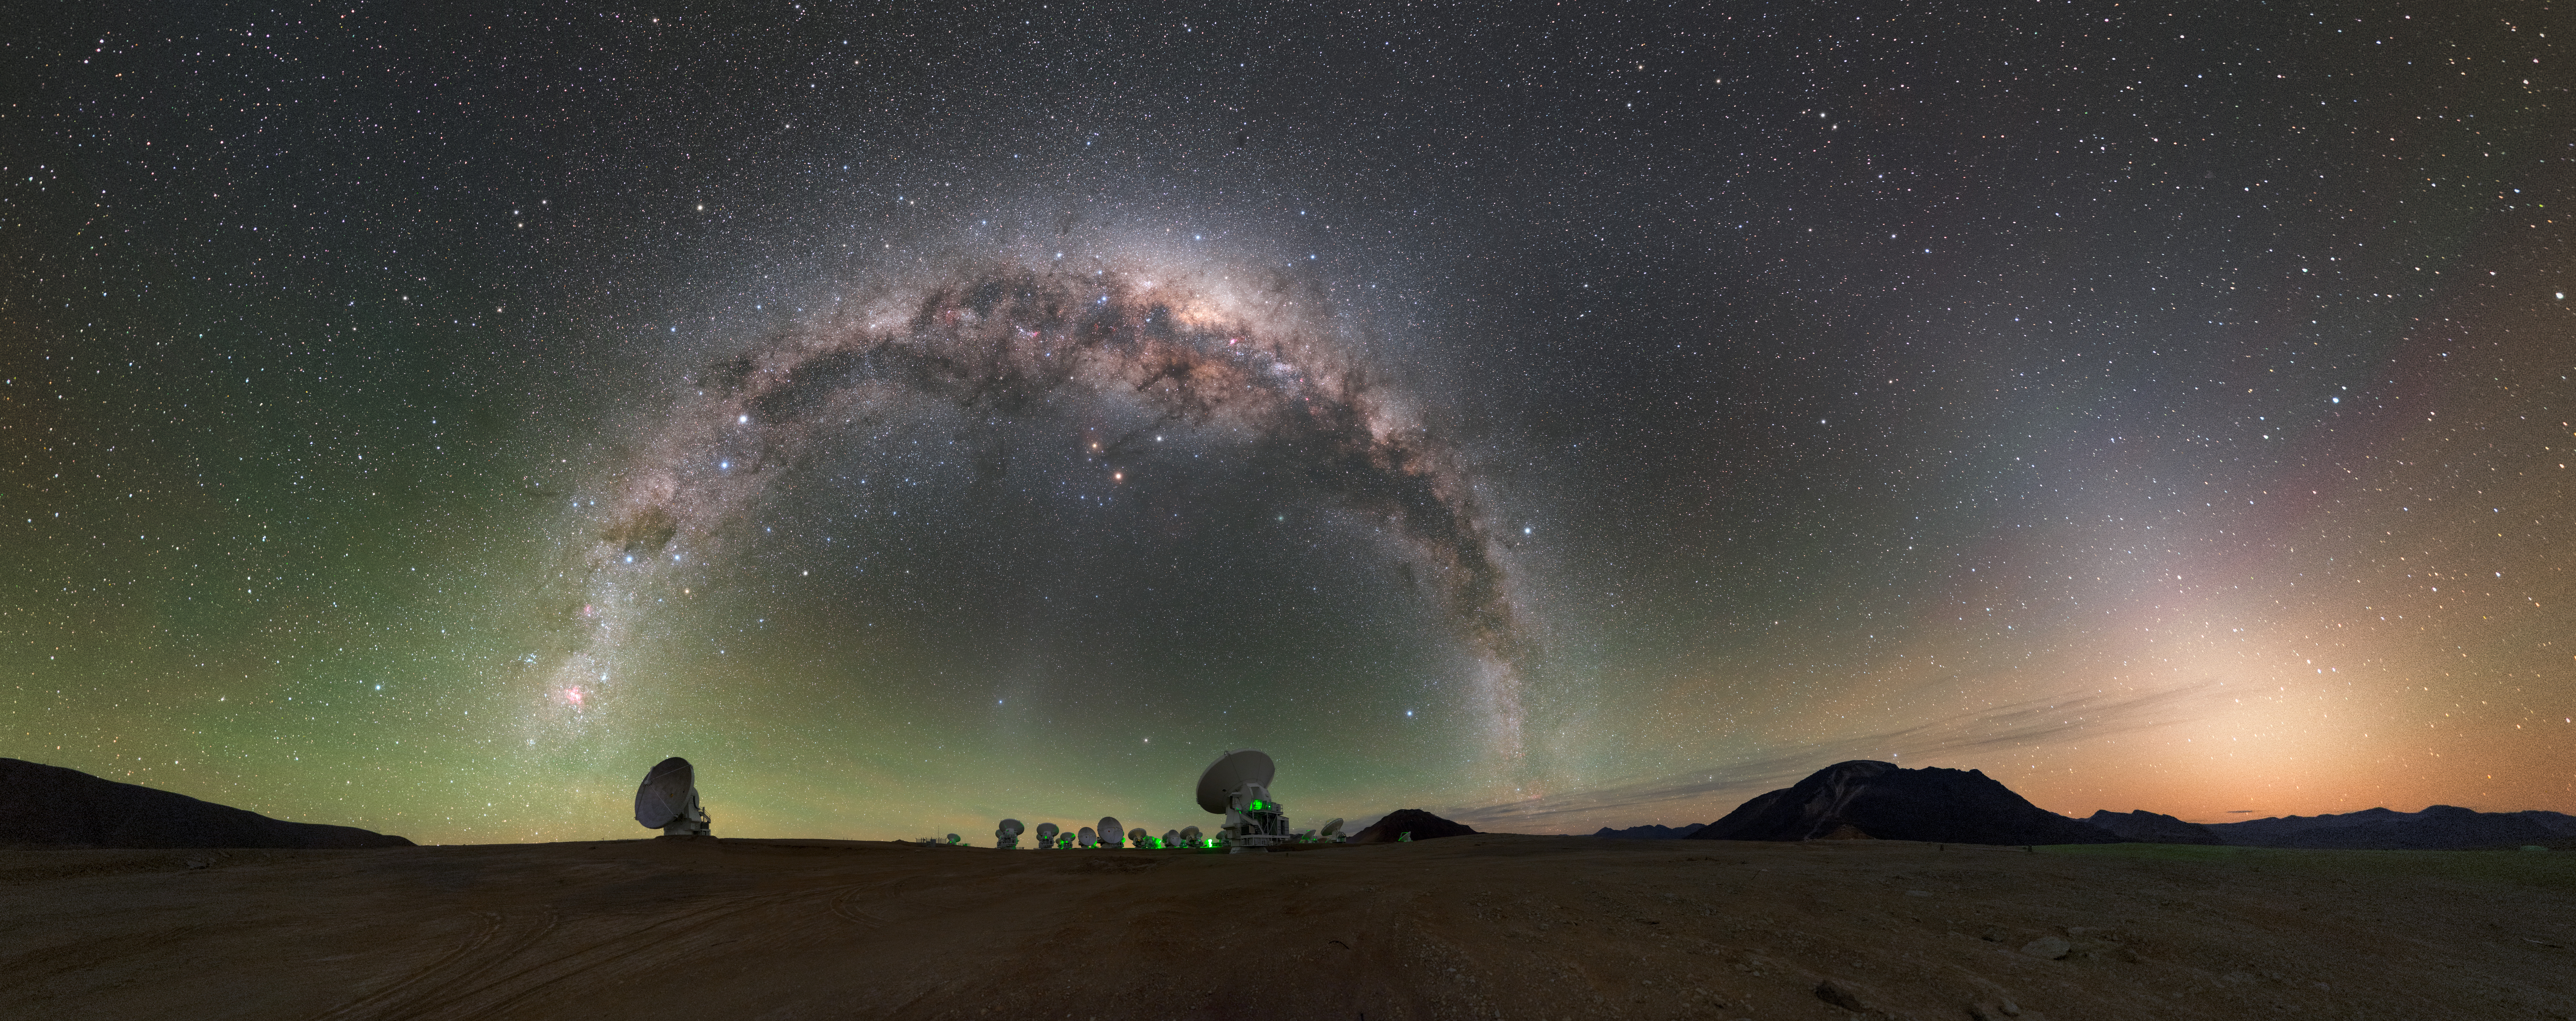

ALMA

High on the Chajnantor plateau in the Chilean Andes, the European Southern Observatory (ESO), together with its international partners, is operating the Atacama Large Millimeter/submillimeter Array (ALMA) — a state-of-the-art telescope to study light from some of the coldest objects in the Universe. This light has wavelengths of around a millimetre, between infrared light and radio waves, and is therefore known as millimetre and submillimetre radiation. ALMA comprises 66 high-precision antennas, spread over distances of up to 16 kilometres, and is the largest ground-based astronomical project in existence. This panorama shows ALMA antennas underneath the arching Milky Way.

ALMA plays a key role in the Event Horizon Telescope, a planet-scale array of eight ground-based telescopes designed to capture images of a black hole.

Credit: P. Horálek/ESO